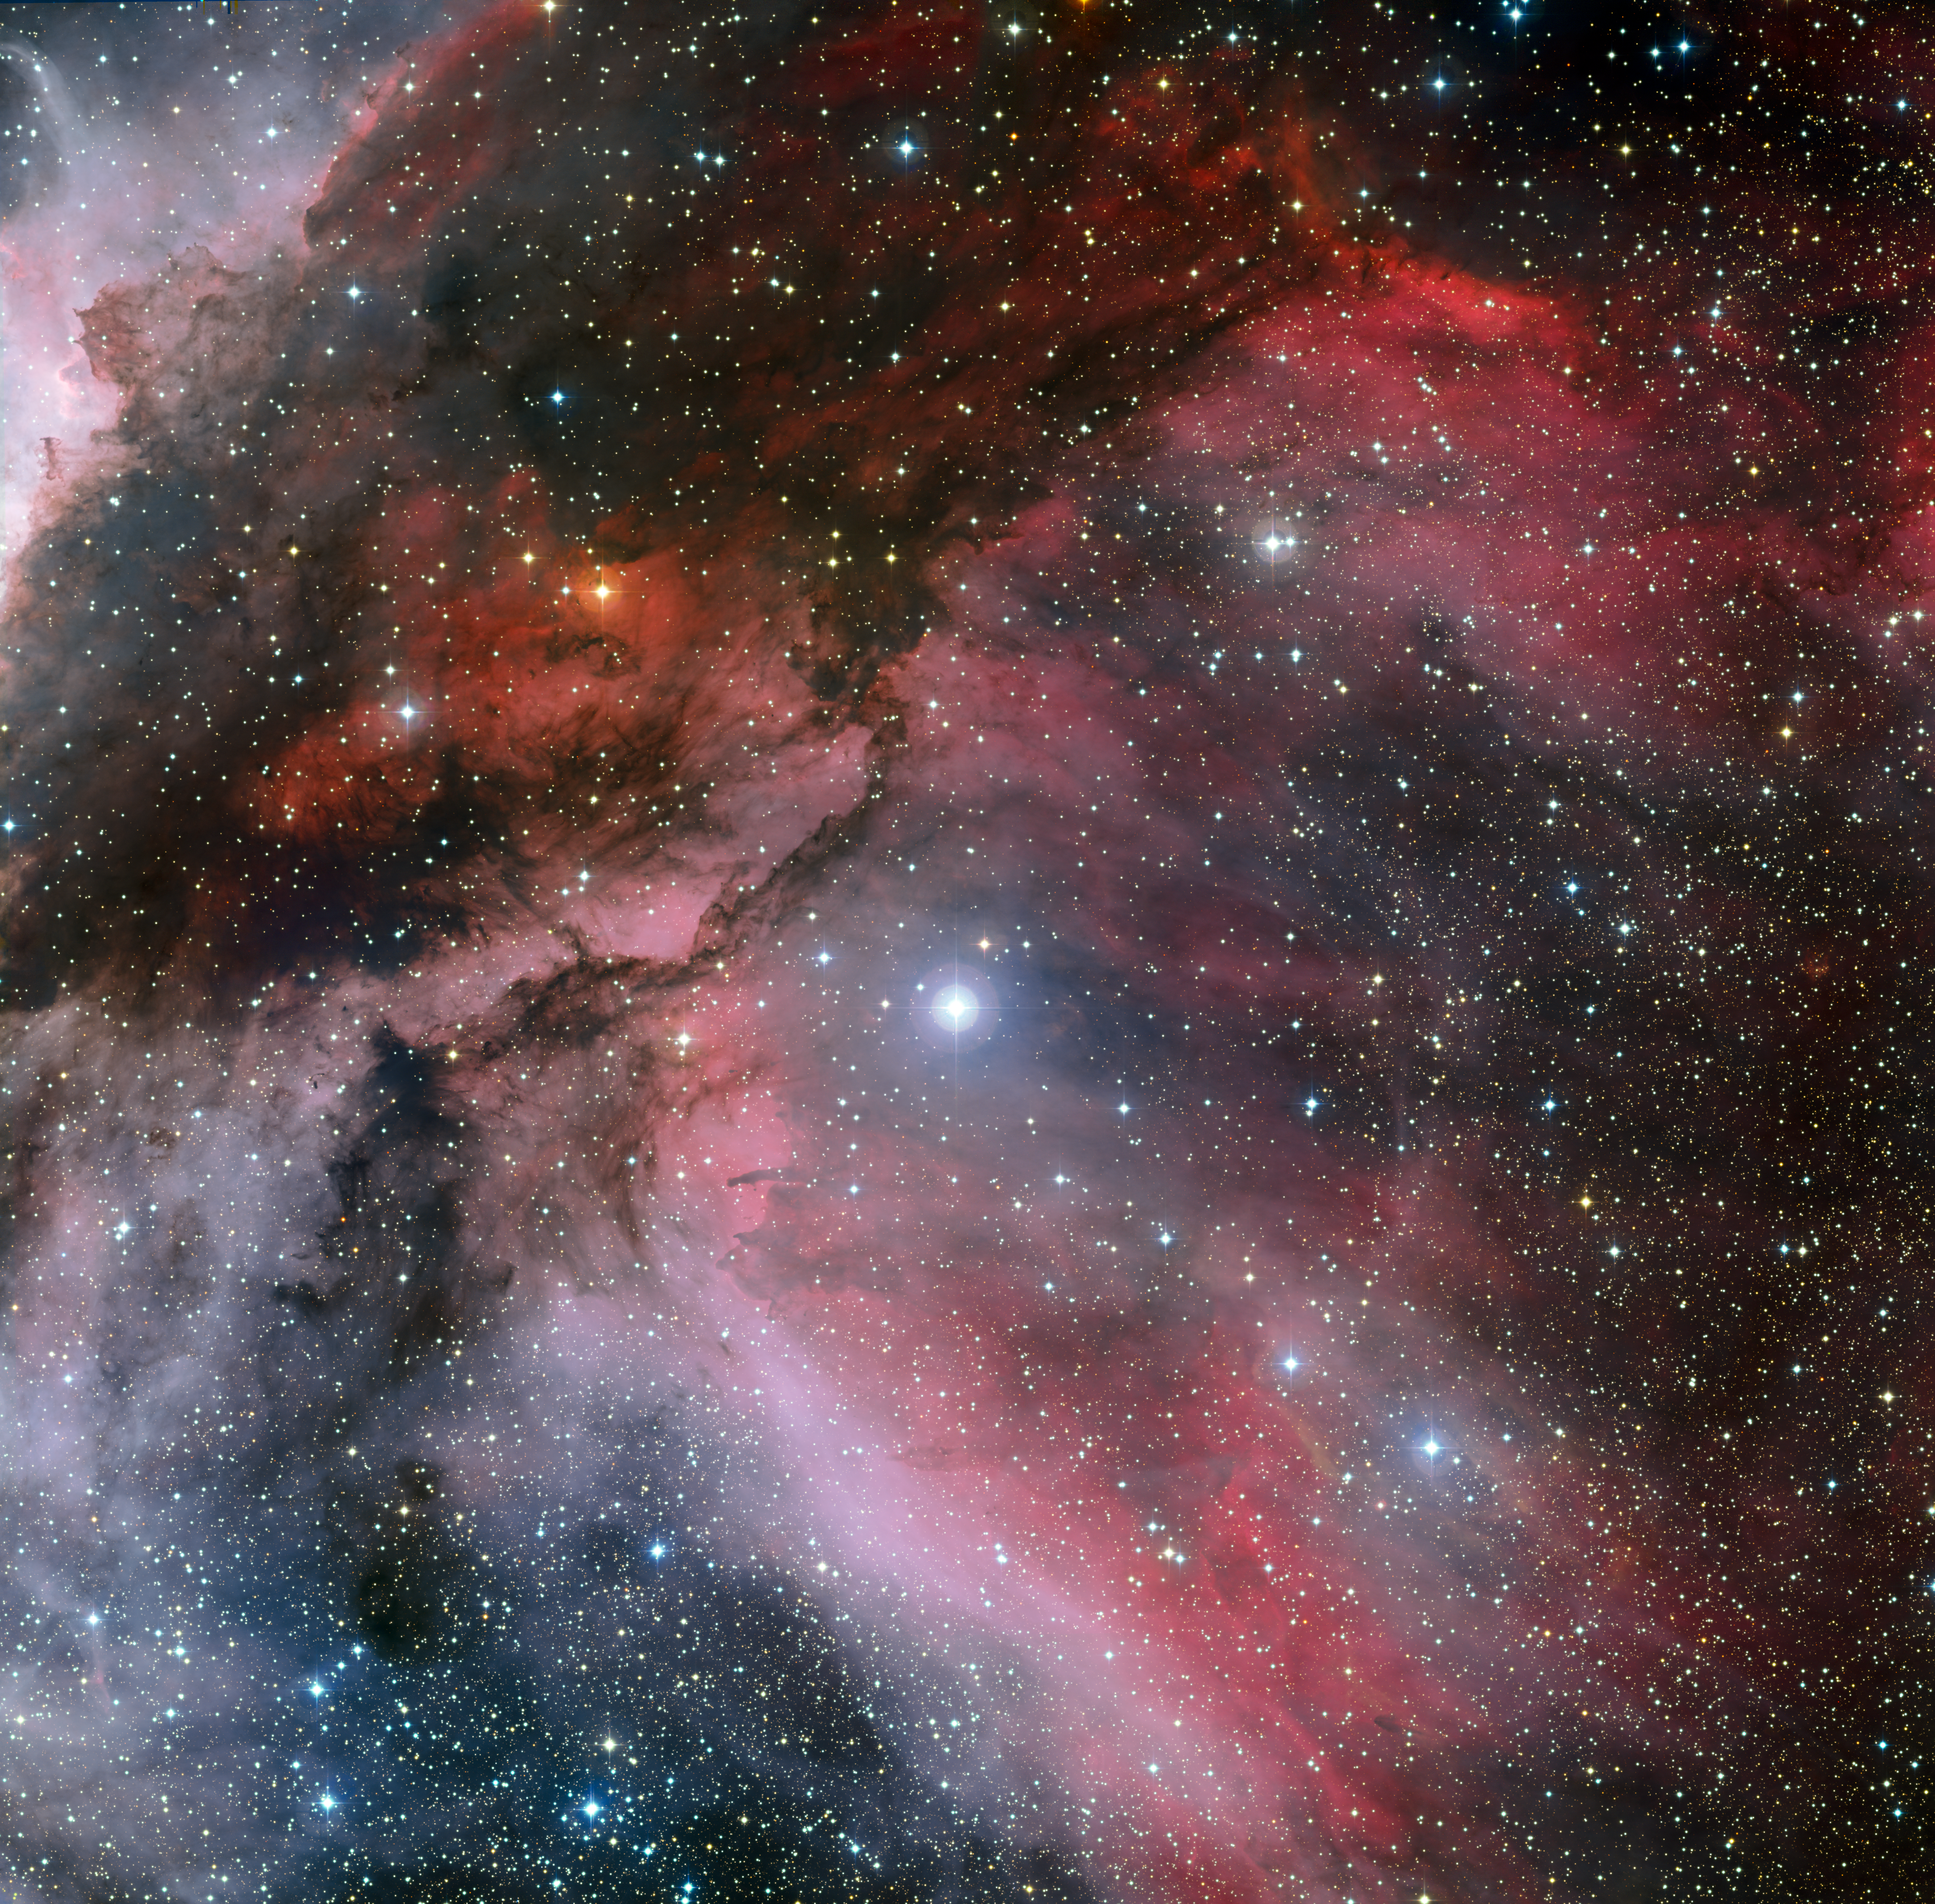

The Carina Nebula around the Wolf–Rayet star WR 22

This image of part of the Carina Nebula was created from images taken through red, green and blue filters with the Wide Field Imager on the MPG/ESO 2.2-metre telescope at ESO’s La Silla Observatory in Chile. It is centred on the unusual hot massive young star WR 22, a member of the rare class of Wolf–Rayet stars. The field of view is 0.55 x 0.55 degrees, covering a 72 x 72 light-year region at the distance of the nebula.

Credit: ESO